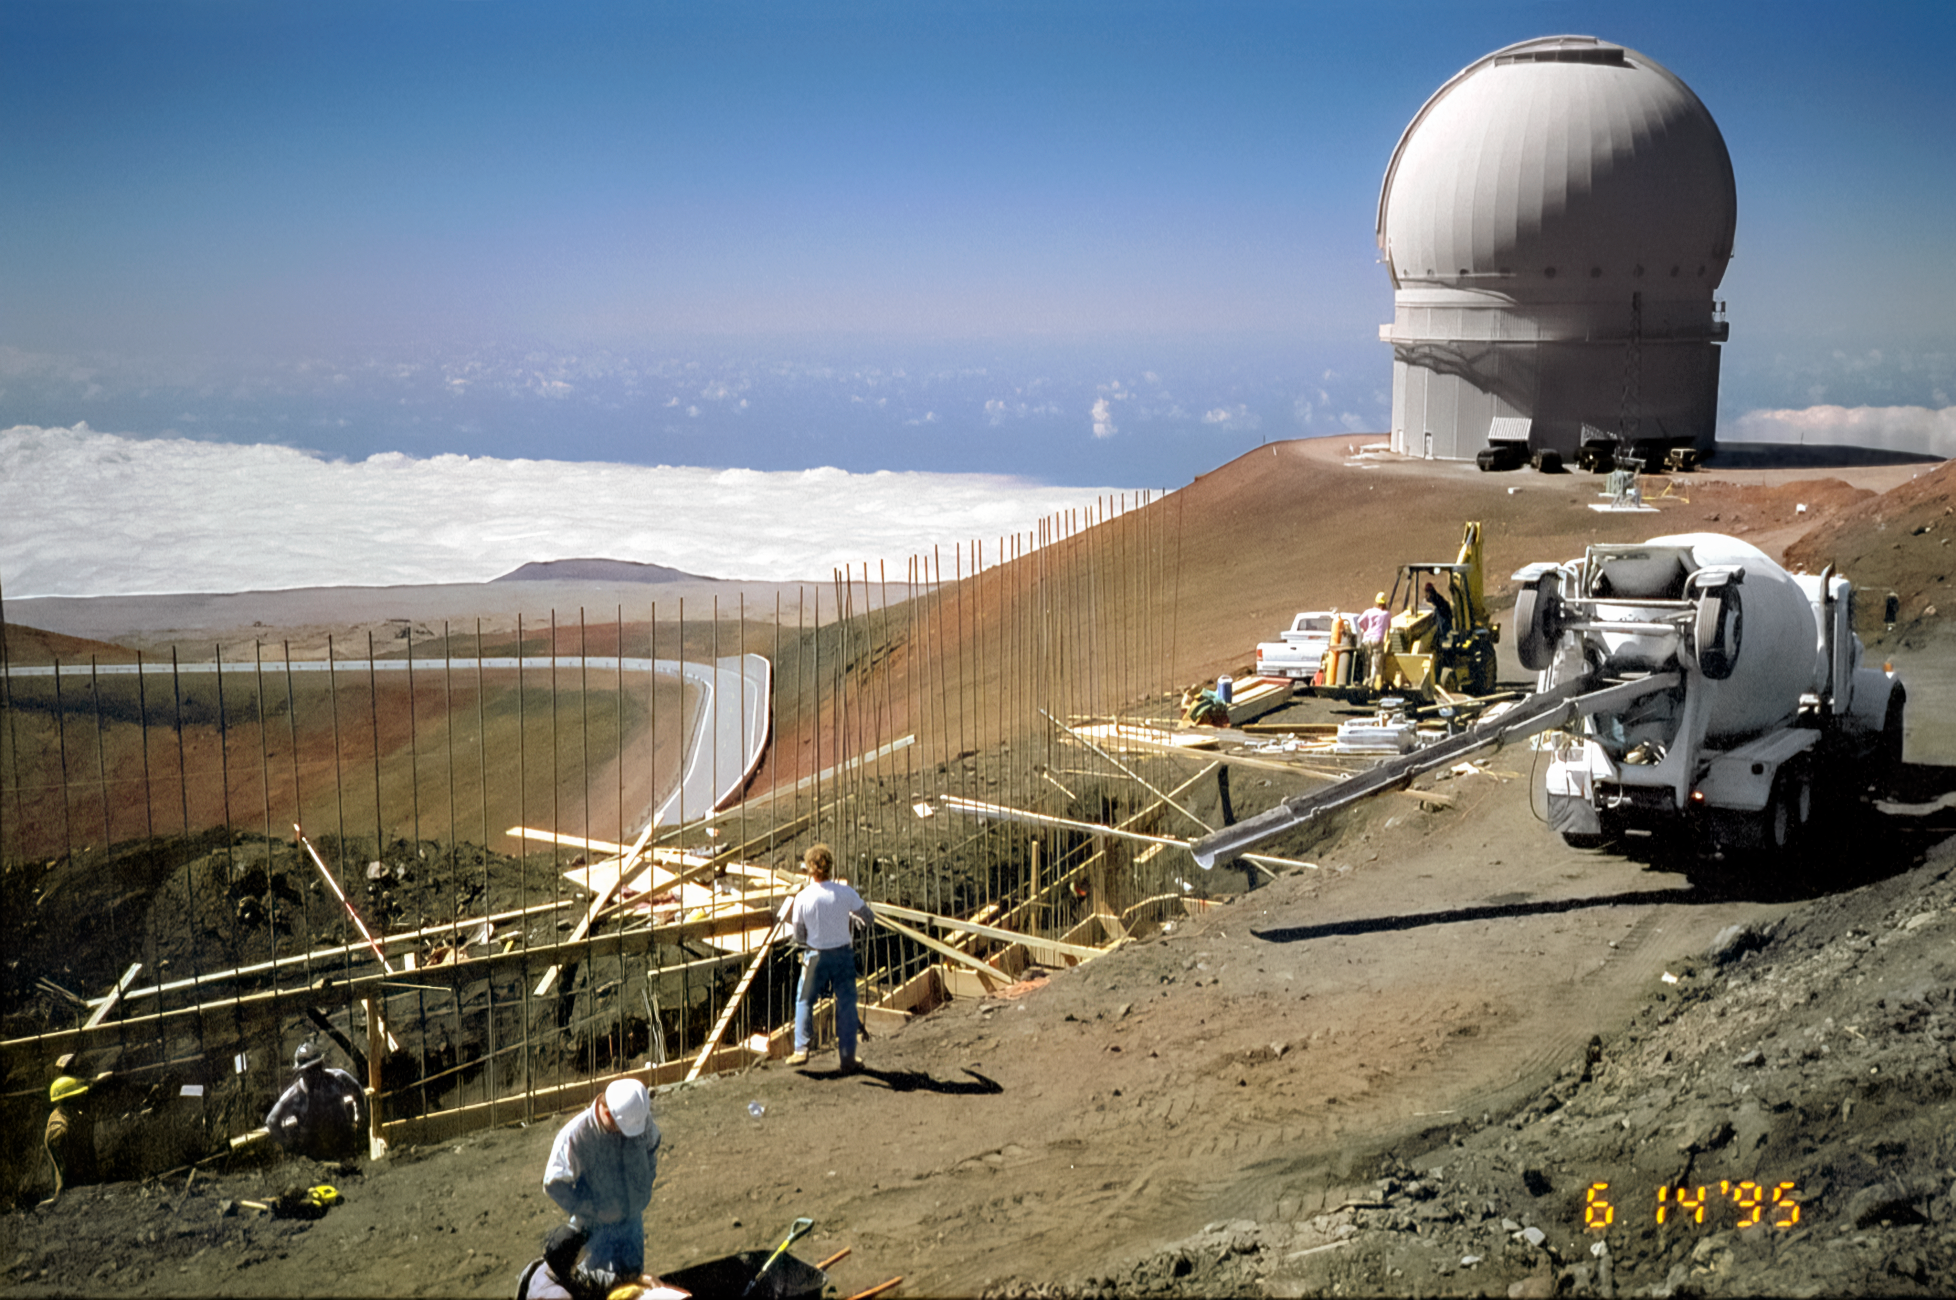

Laying Gemini North's Foundation

High above the blanket of clouds and near the summit of Maunakea in Hawai‘i, a construction crew begins laying rebar for Gemini North telescope's foundation. This image was taken on 14 June 1995.

Credit: NOIRLab/NSF/AURA